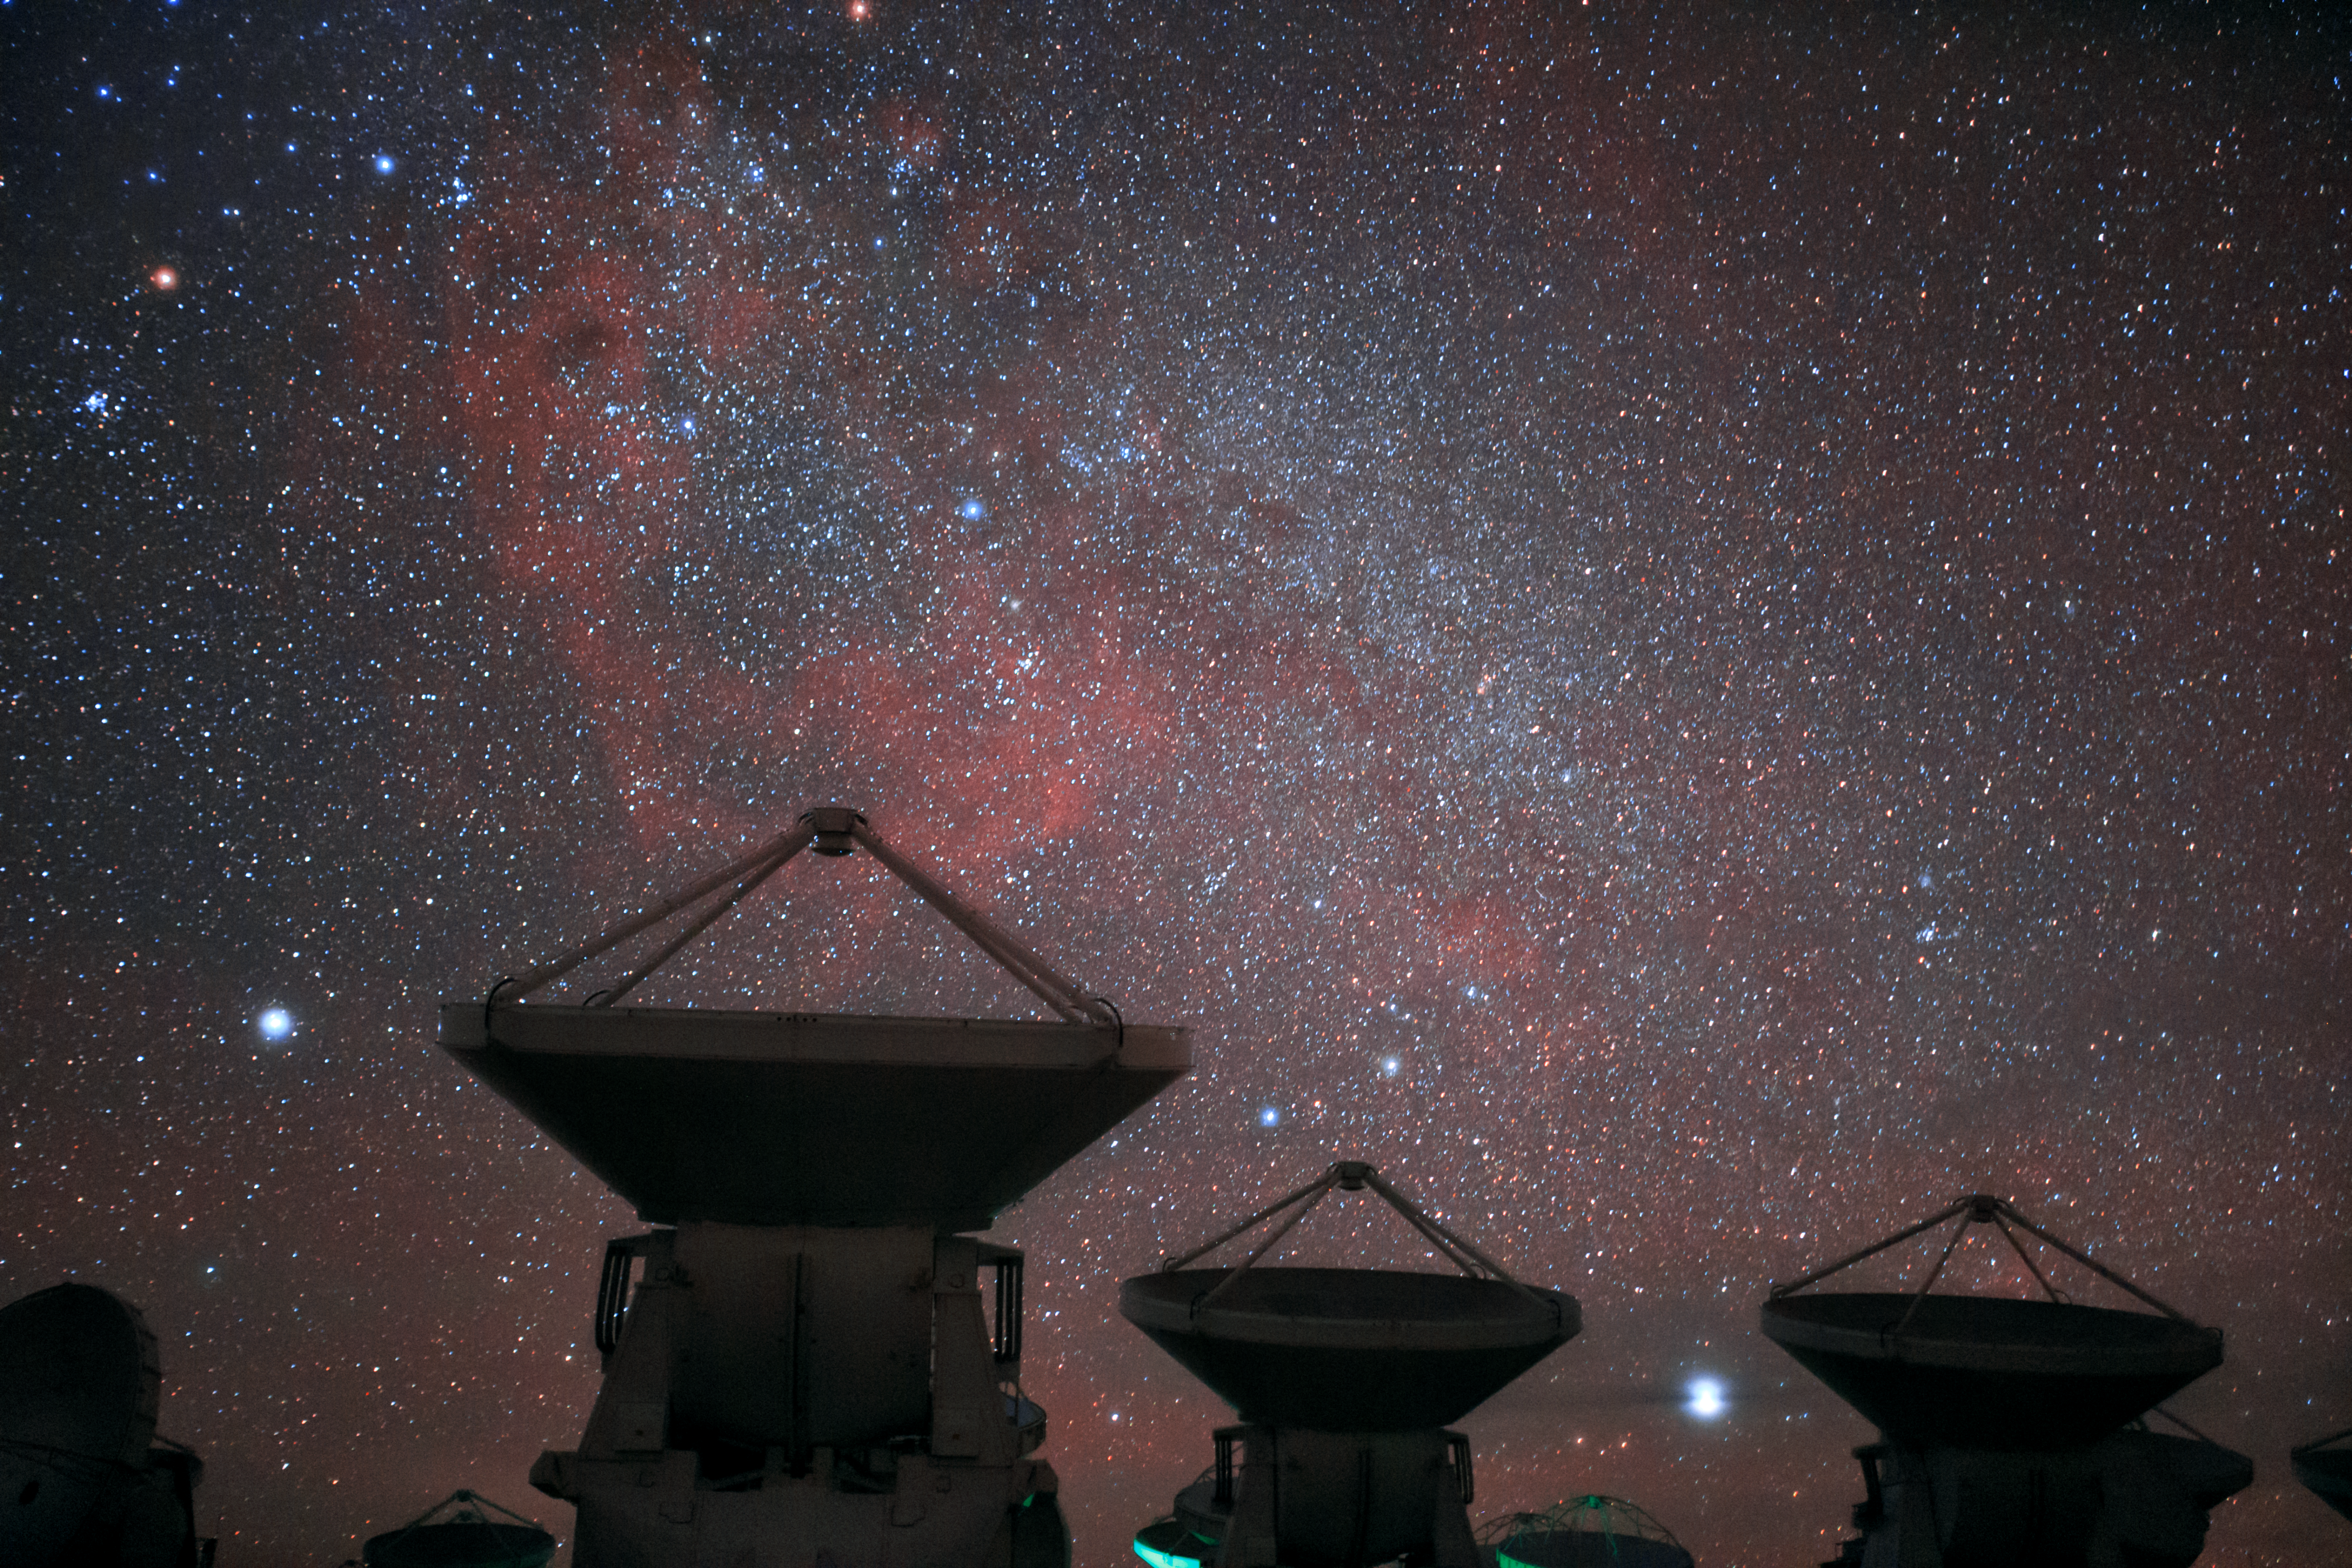

Cosmic ALMA

The Atacama Large Millimeter Array (ALMA) is situated more than 5000 metres above sea level in the Chilean desert, on the Chajnantor plateau. Here, the dry air and thin atmosphere allow a spectacular view into the Universe and make it the perfect place for such a sensitive telescope. A few of ALMA's 66 antennas are pictured here, with a truly stunning cosmic background.

Credit: ESO/B. Tafreshi (twanight.org)